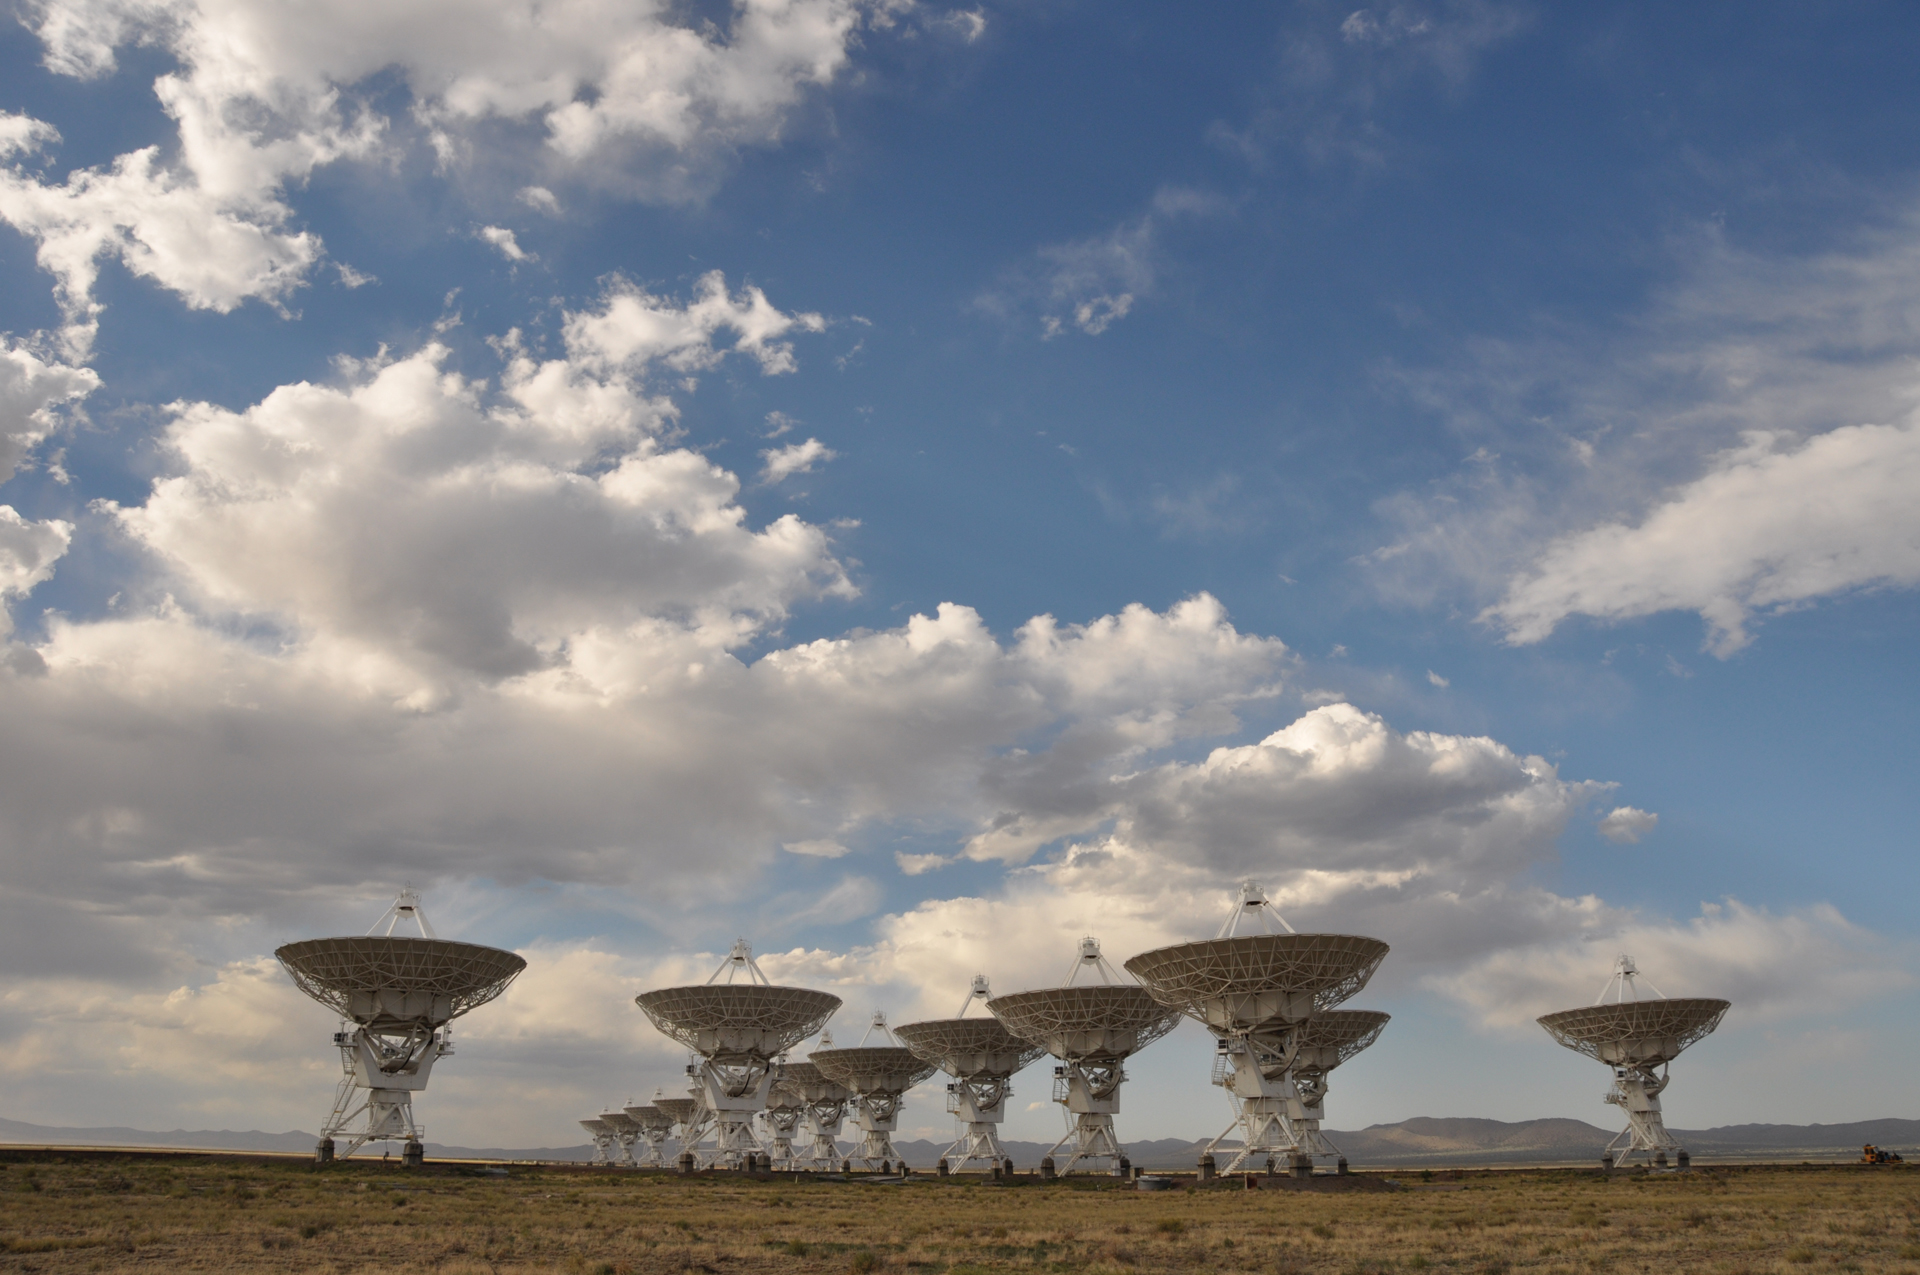

The VLA in maintenance mode

In this photo, all of the antennas of the Very Large Array are in their maintenance position -- pointing straight up like tulips in the New Mexico desert. The VLA has 27 antennas at work in the array, with one spare.

Credit: NRAO/AUI/NSF